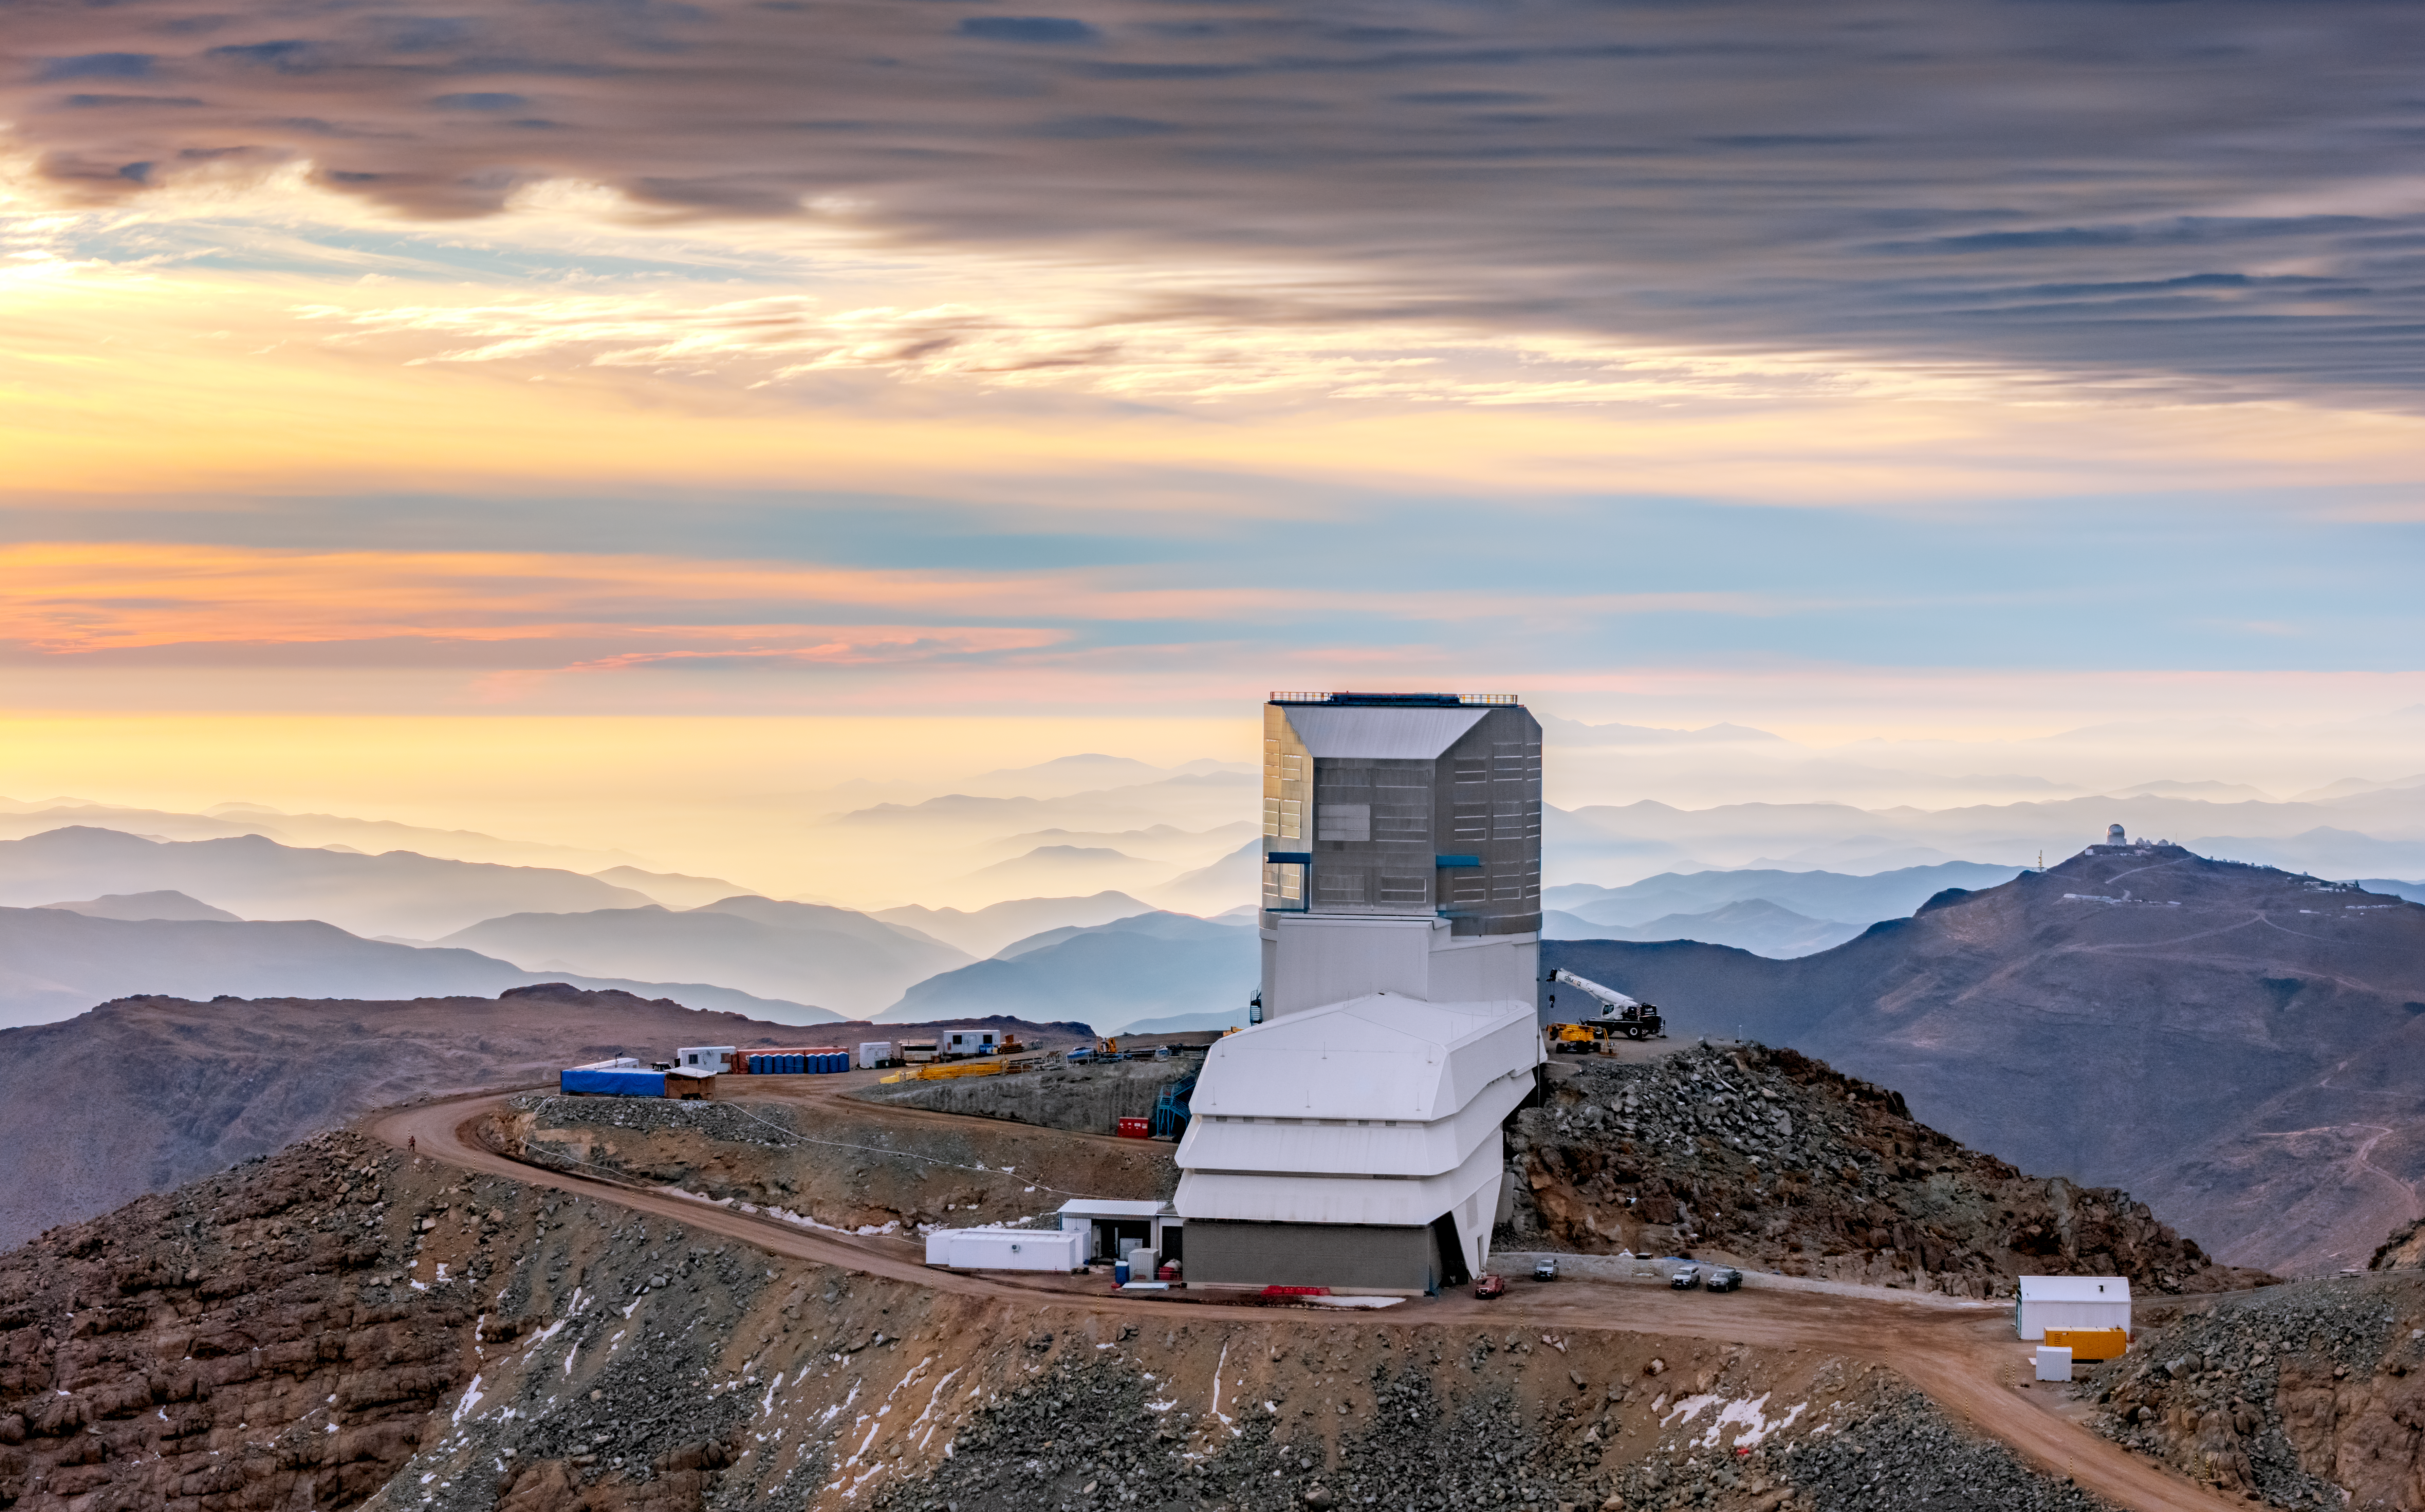

Mountaintop Neighbors

Two world-class astronomical sites are seen in this aerial sunset image captured in northern Chile. In the foreground is NSF–DOE Vera C. Rubin Observatory, jointly funded by the U.S. National Science Foundation (NSF) and the U.S. Department of Energy (DOE) Office of Science. Rubin Observatory is located on Cerro Pachón at an altitude of 2600 meters (8600 feet). In the distance to the right of Rubin Observatory is the mountaintop Cerro Tololo, home to the NSF Cerro Tololo Inter-American Observatory (CTIO), a Program of NSF NOIRLab. The structure at the top of Cerro Tololo is the Víctor M. Blanco 4-meter Telescope, located at an altitude of approximately 2200 meters (7200 feet).

Together Cerro Pachón and Cerro Tololo form a major astronomical observation hub. Their high-altitude locations provide astronomers with an abundance of cloud-free nights with dry, stable air — when the occasional clouds do form, they contribute to beautiful sunsets like the one captured here.

Credit: O. Bonin/SLAC National Accelerator Laboratory/Rubin Observatory